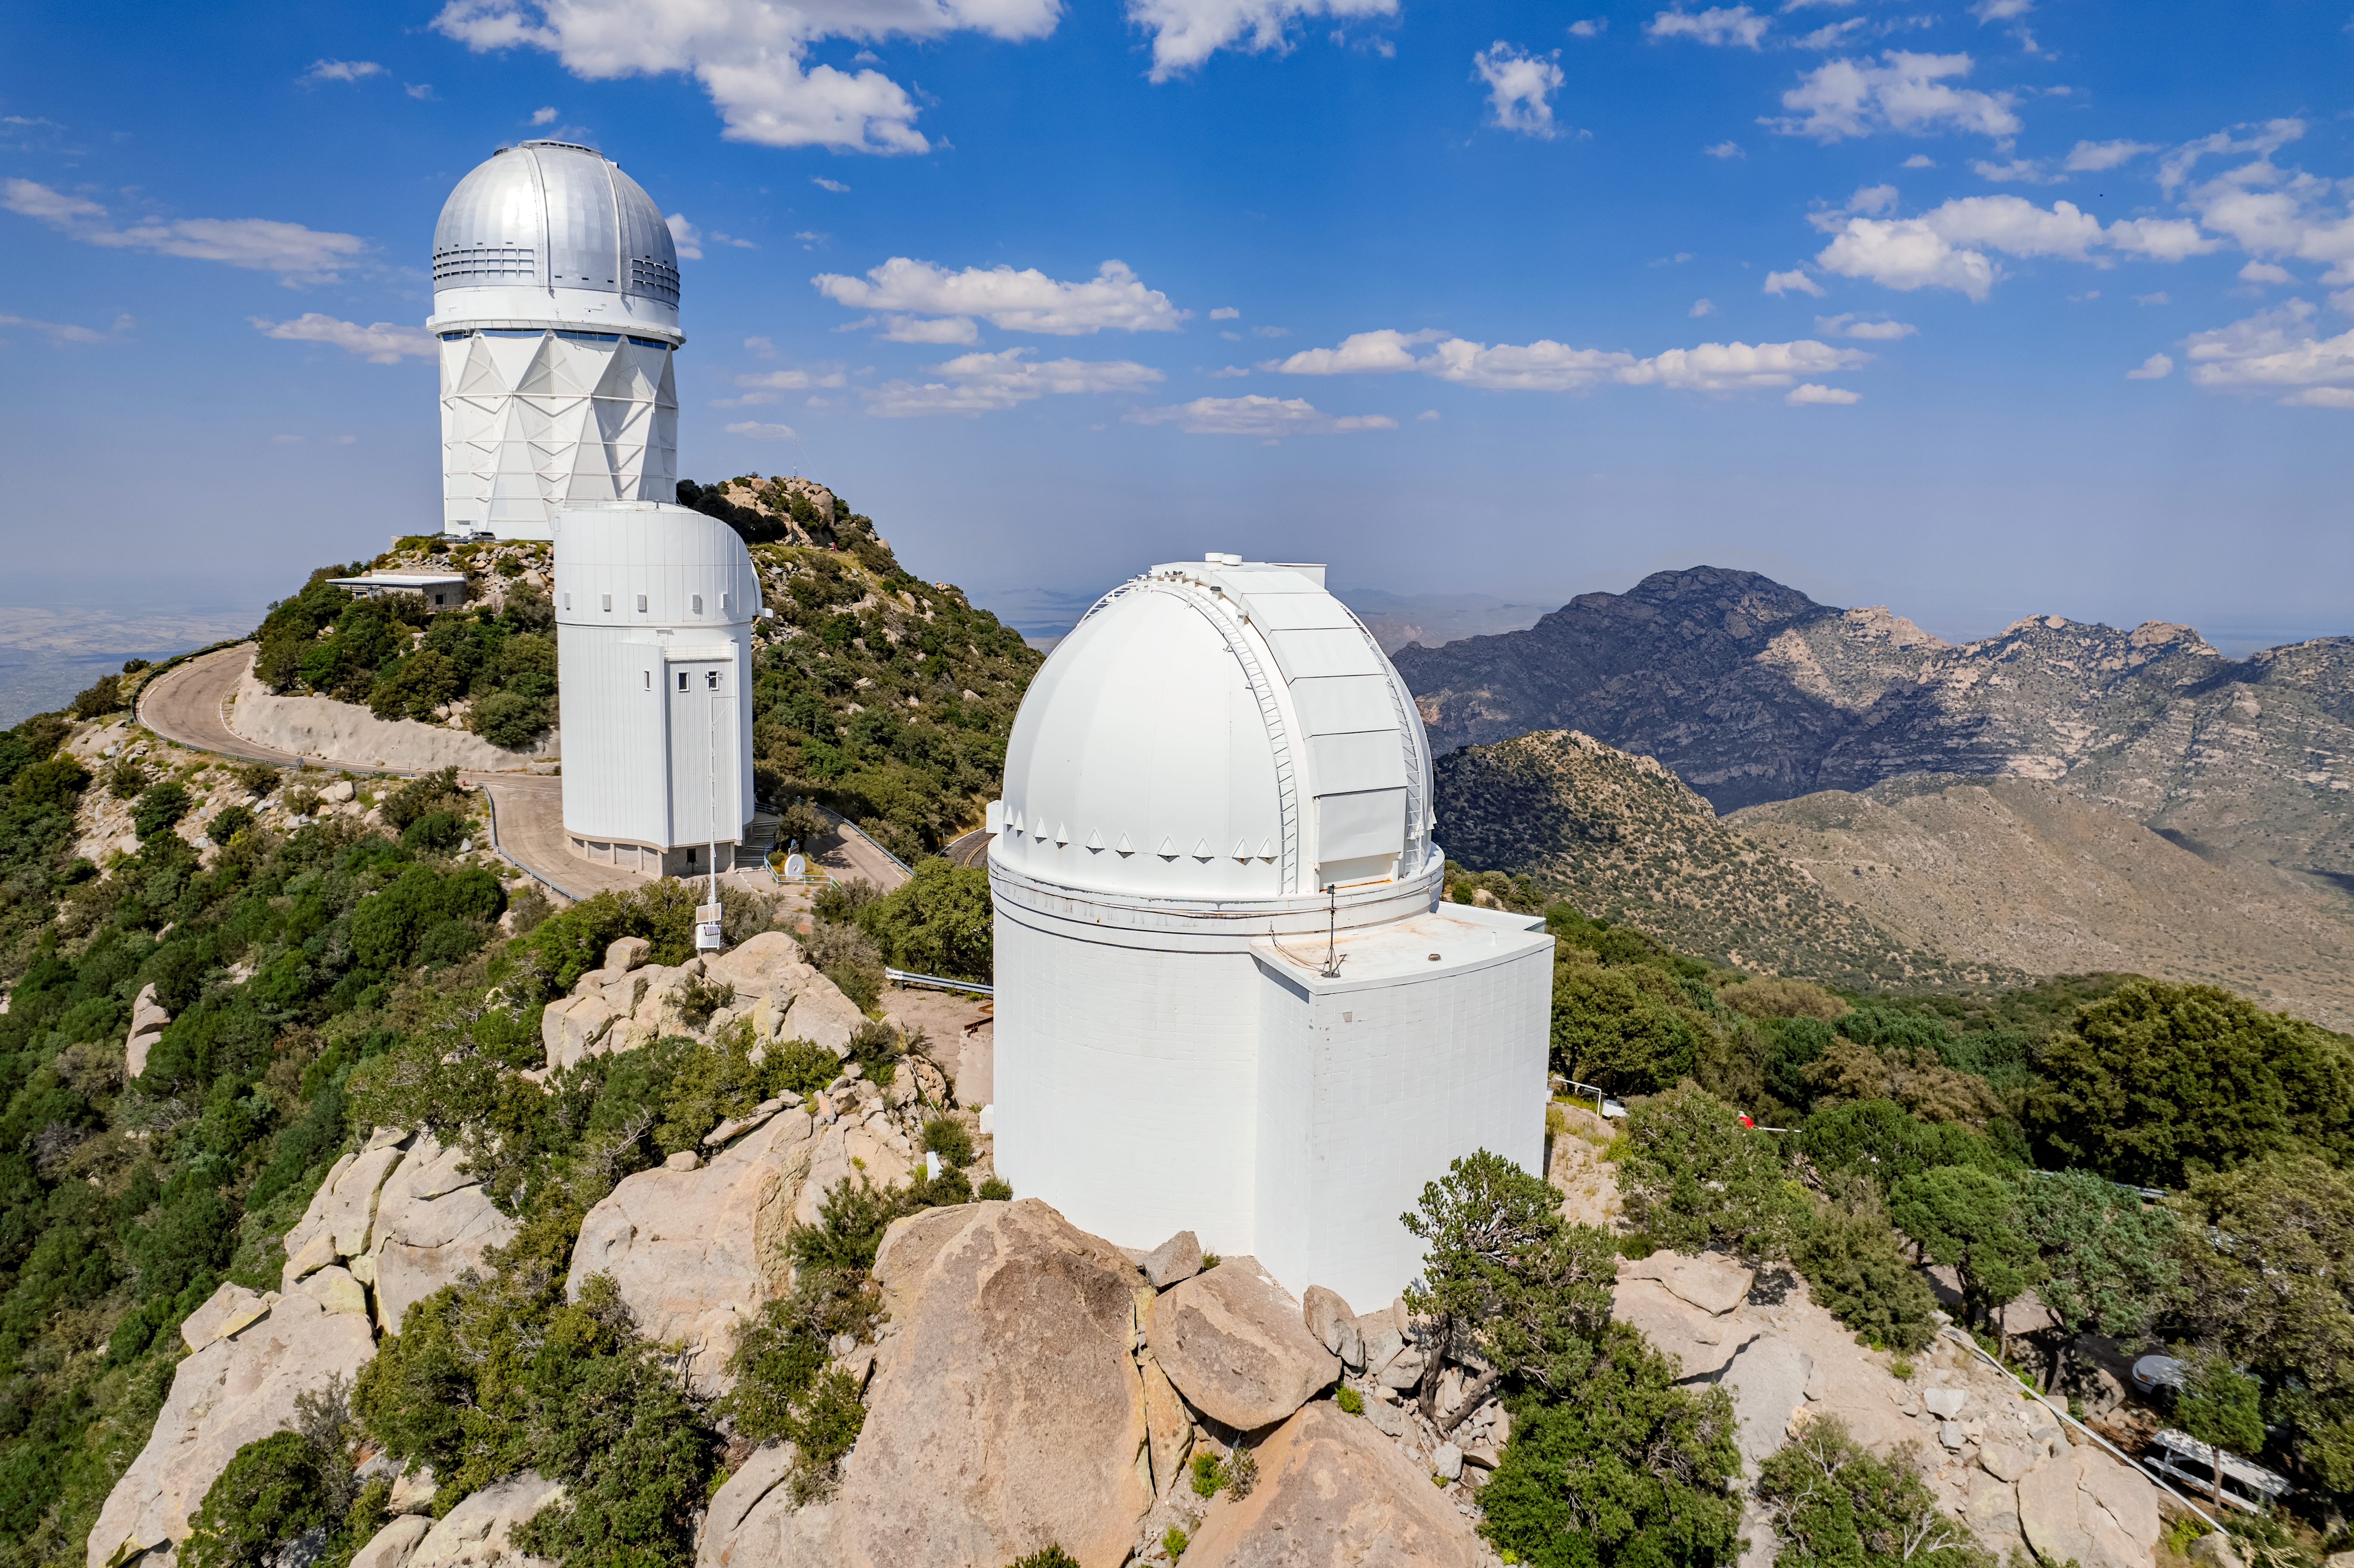

UA 0.9-meter Spacewatch Telescope

The UA 0.9-meter Spacewatch Telescope is shown here with the Nicholas U. Mayall 4-meter Telescope and Bok 2.3-meter Telescope in the background.

Credit: NOIRLab/AURA/NSF